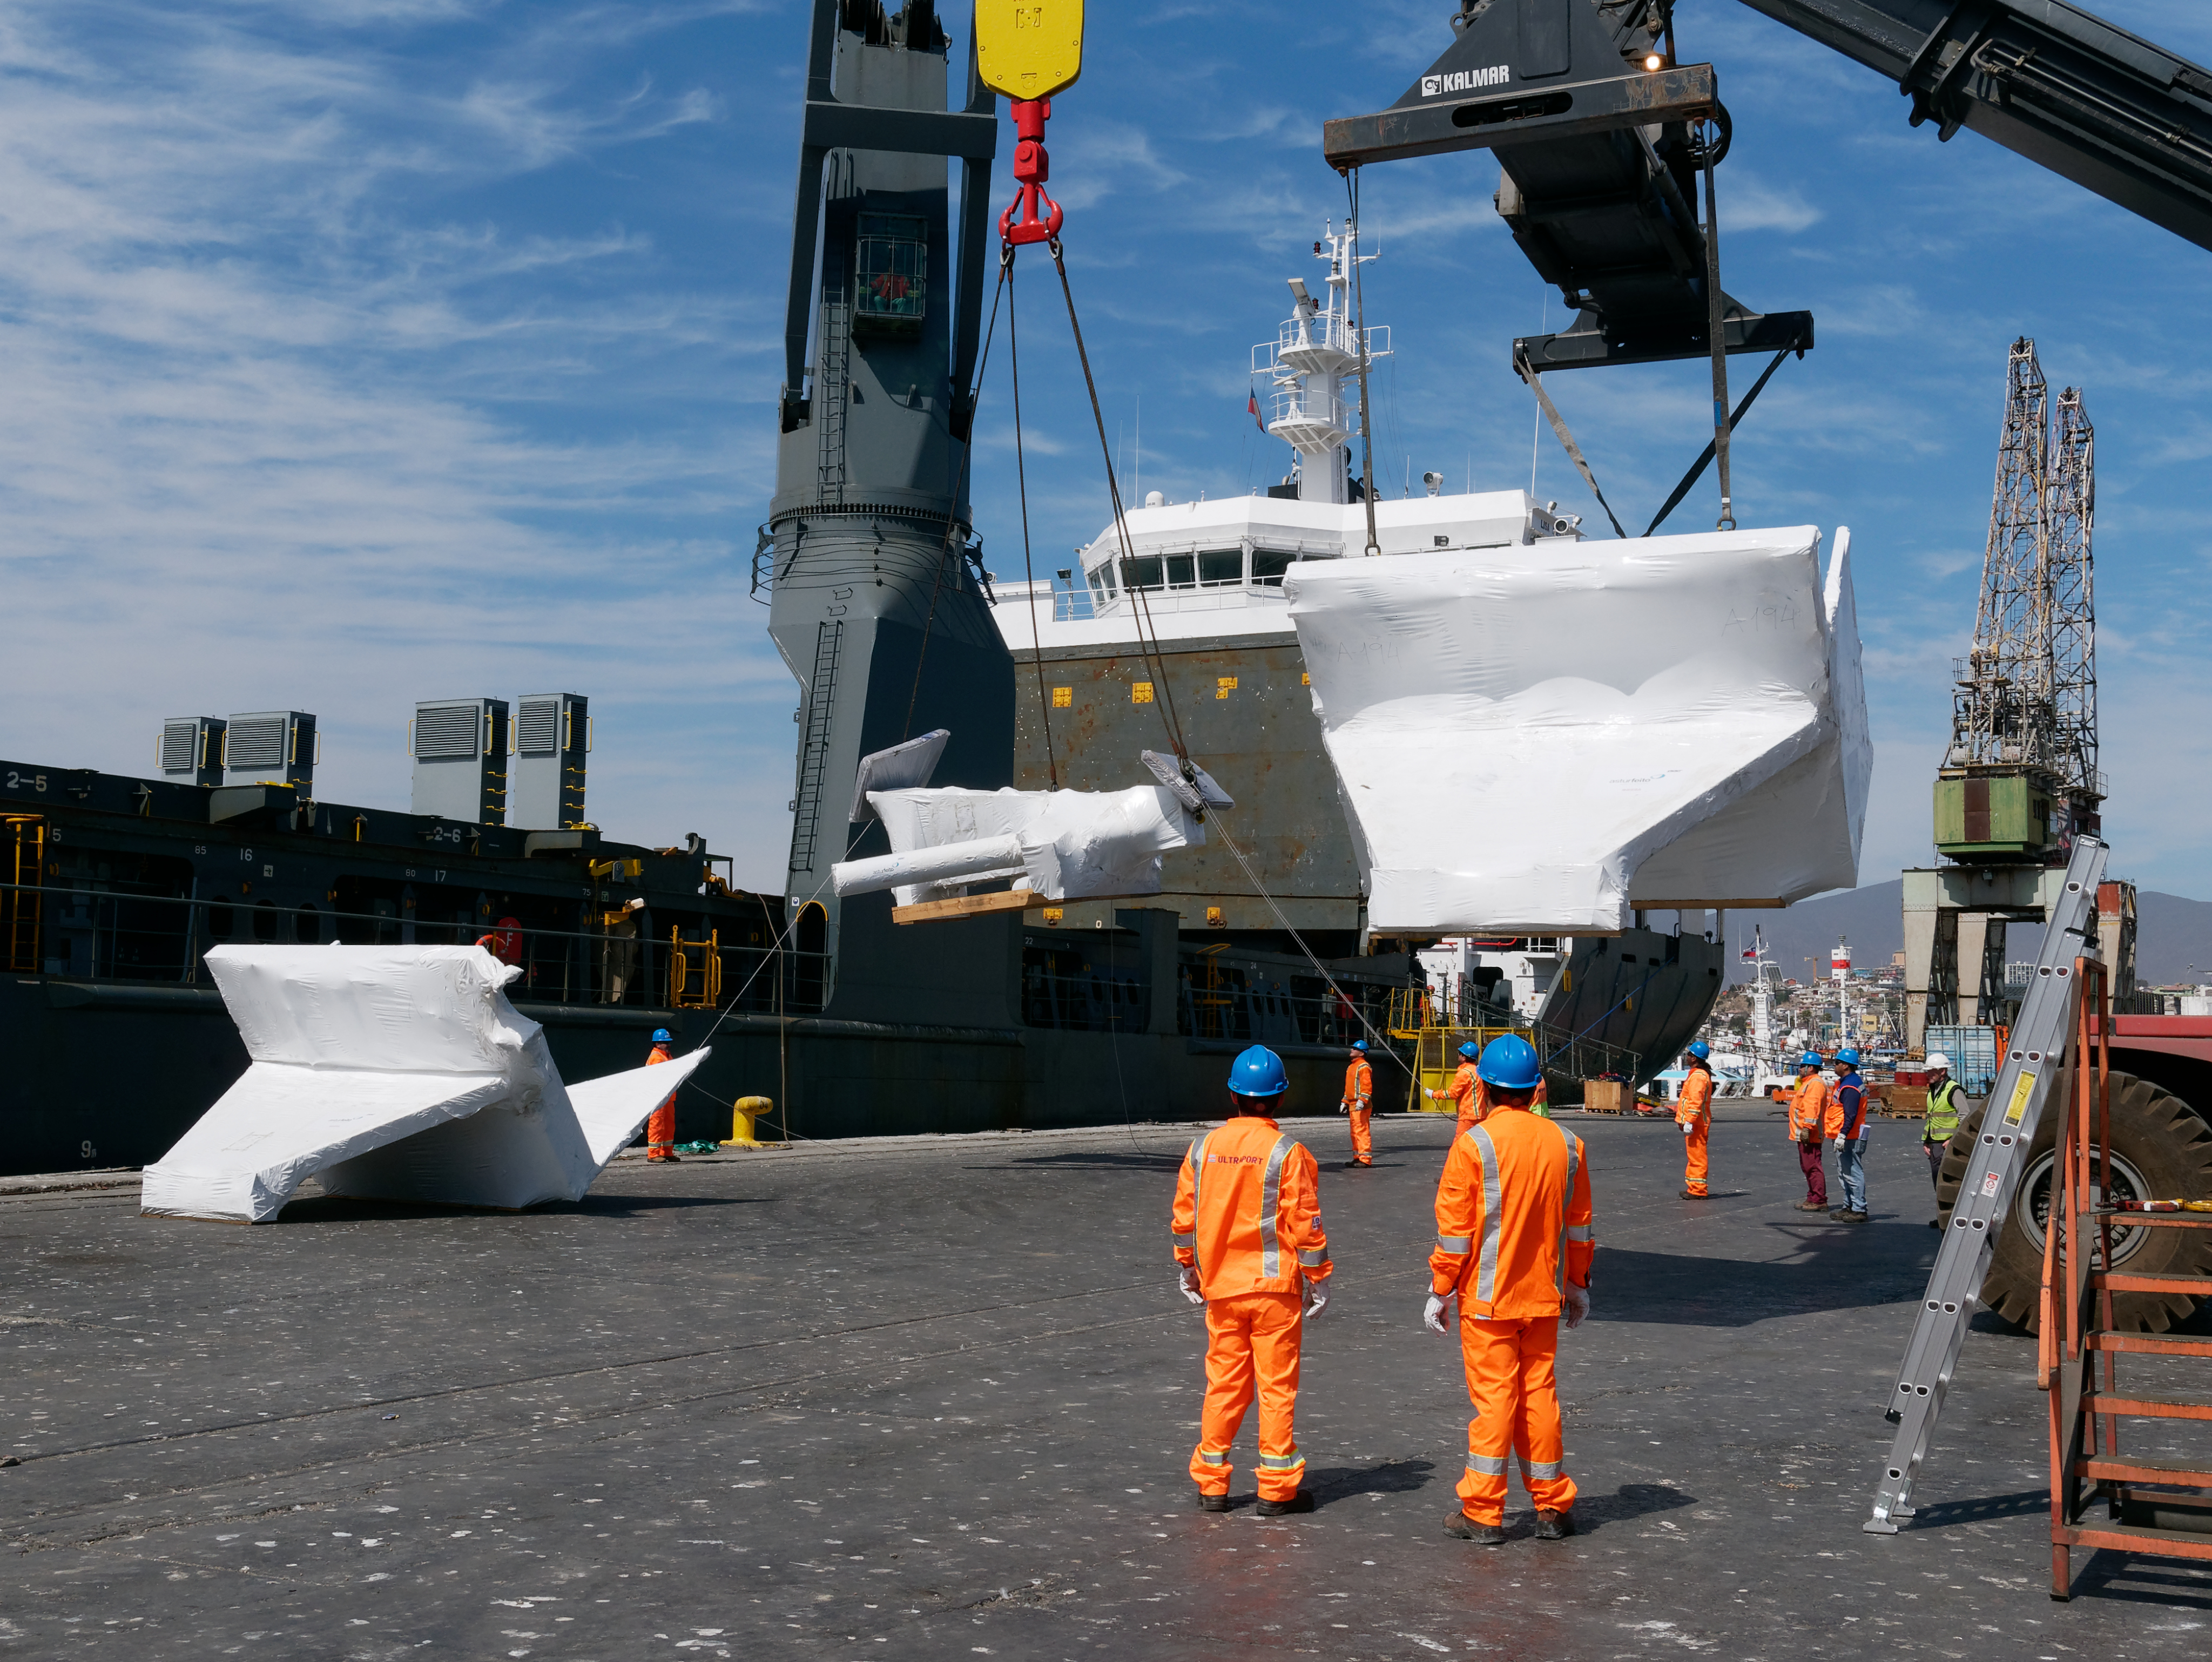

TMA Arrives in Coquimbo

On September 7, 2019, the ship carrying the LSST Telescope Mount Assembly (TMA) arrived in Coquimbo. The TMA was manufactured in Spain, and was disassembled into smaller pieces for shipping. Each piece was marine-wrapped to protect it during transport. Now the pieces will be loaded onboard a fleet of transport vehicles which will carry them to the LSST summit facility on Cerro Pachón.

Credit: Rubin Observatory/NSF/AURA